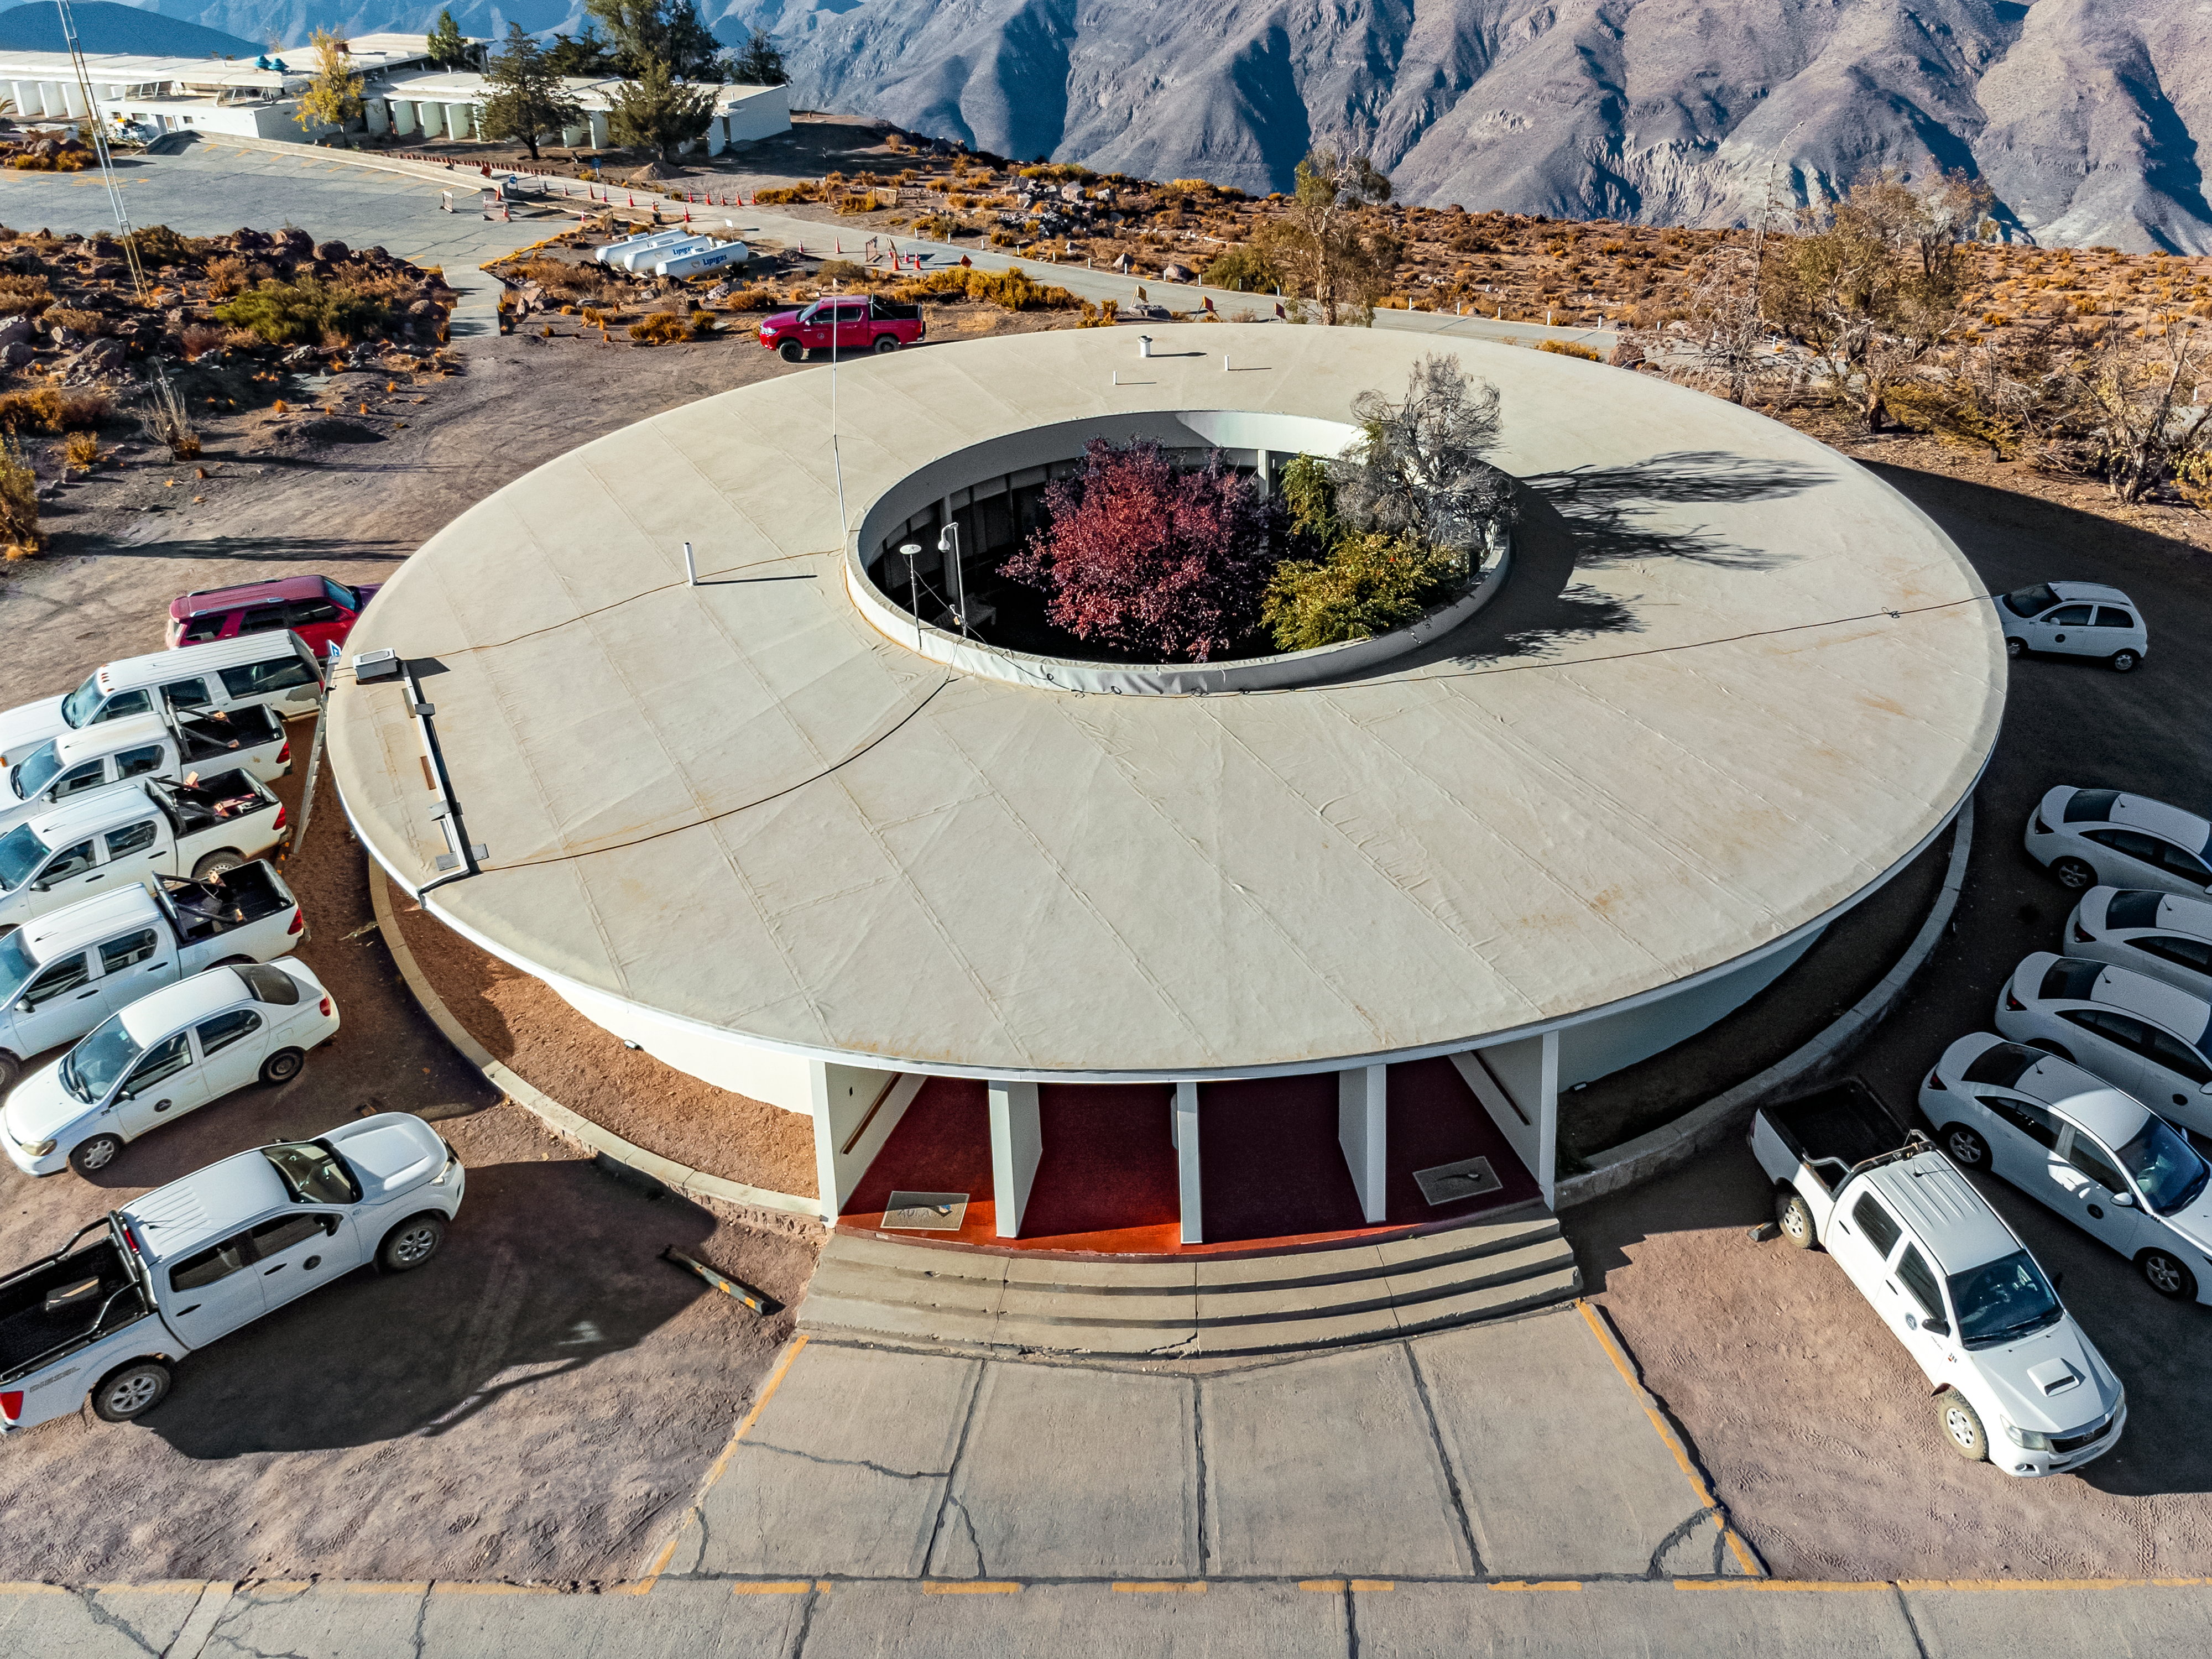

CTIO Office Building

Aerial view of the round office building at Cerro Tololo Inter-American Observatory, Chile.

Credit: CTIO/NOIRLab/NSF/AURA/T. Matsopoulos